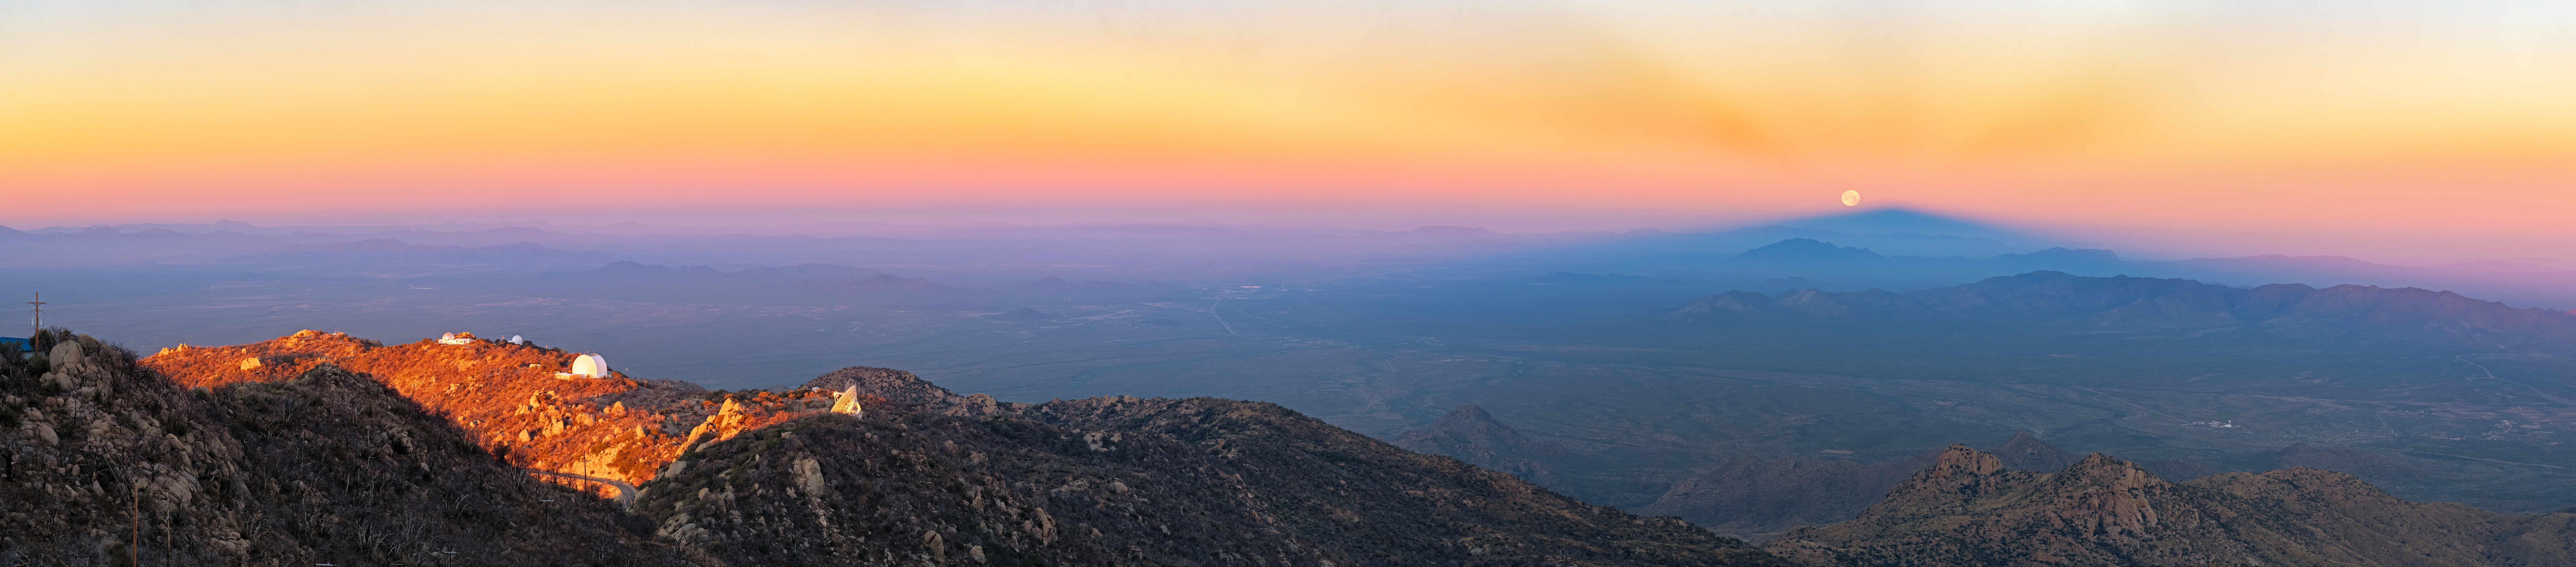

Anticrepuscular Rays and a Lunar Eclipse

This unusual moment was captured minutes after sunrise, as a lunar eclipse was wrapping up above the U.S. National Science Foundation (NSF) Kitt Peak National Observatory (KPNO), a Program of NSF NOIRLab. So what can we see?

The sprawling southwest horizon of the Arizona-Sonoran Desert is illuminated by the rising Sun, shining light on four telescopes (left to right): the Hiltner 2.4-meter Telescope, the McGraw-Hill 1.3-meter Telescope, the UA ARO 12-meter Telescope, and NRAO’s Very Long Baseline Array Dish. At the same moment, the shadow of the Kitt Peak summit appears like a triangle on the western horizon. In the upper part of the sky, inconspicuous anticrepuscular rays converge at the top of the summit’s shadow. The setting full Moon barely touches the top of the shadow. A closer look shows that the Moon is slightly darker along its bottom-right edge because it's still located in part of Earth's umbra and is penumbrally eclipsed. This marvelous scene was captured from one of the highest points at KPNO, near the SARA Kitt Peak Telescope, on 3 March 2026.

Petr Horálek, the photographer, is a NOIRLab Audiovisual Ambassador.

You can see another Image of the Week of anticrepuscular rays here and the triangular-optical effect of a mountain’s shadow here. These two images were taken at Gemini North, one half of the International Gemini Observatory, supported in part by the U.S. National Science Foundation and operated by NSF NOIRLab, on Maunakea in Hawai‘i.

Credit: KPNO/NOIRLab/NSF/AURA/P. Horálek (Institute of Physics in Opava)